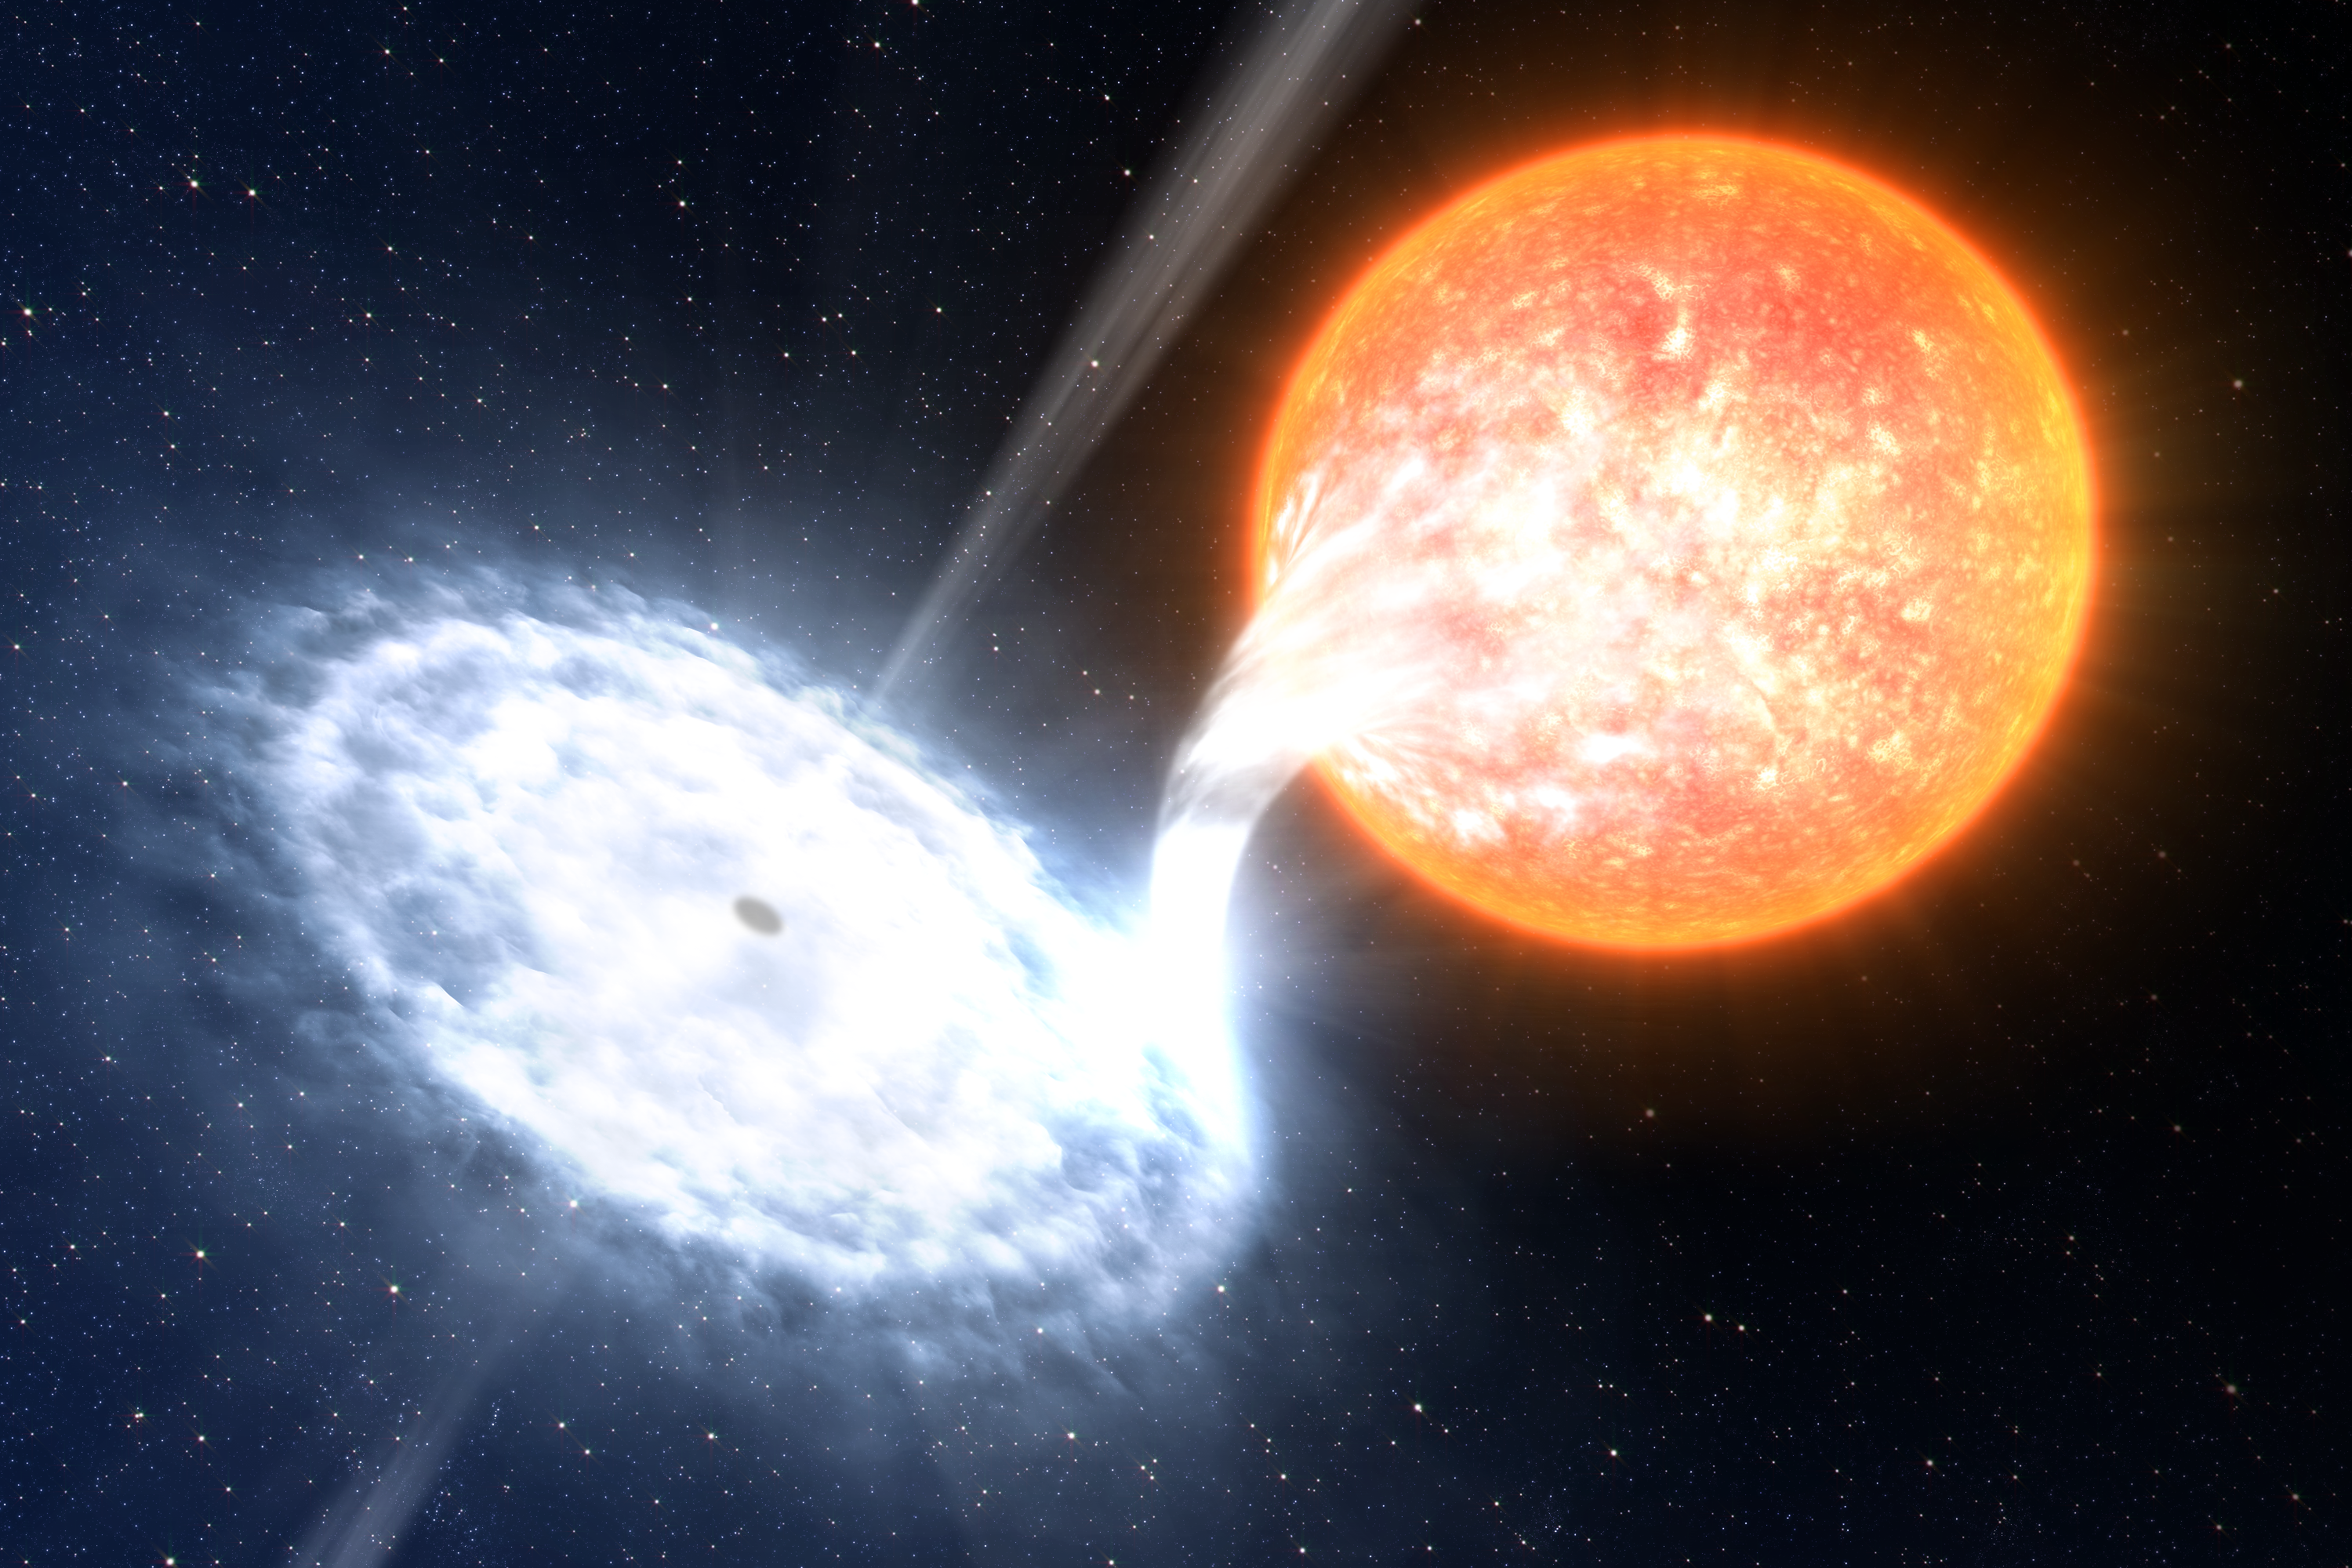

A binary black hole

Artist''s impression of the black holes studied by the astronomers, using ULTRACAM attached to ESO's Very Large Telescope. The systems — designated Swift J1753.5-0127 and GX 339-4 — each contain a black hole and a normal star separated by a few million kilometres. That's less than 10 percent of the distance between Mercury and our Sun. Because the two objects are so close to each other, a stream of matter spills from the normal star toward the black hole and forms a disc of hot gas around it. As matter collides in this so-called accretion disc, it heats up to millions of degrees. Near the black hole, intense magnetic fields in the disc accelerate some of this hot gas into tight jets that flow in opposite directions away from the black hole. The orbital period of Swift J1753.5-0127 — just 3.2 hours — is the fastest found for a black hole. The orbital period of GX 339-4, by contrast, is about 1.7 days. Credit: ESO/L. Calçada

Credit: ESO/L. Calçada